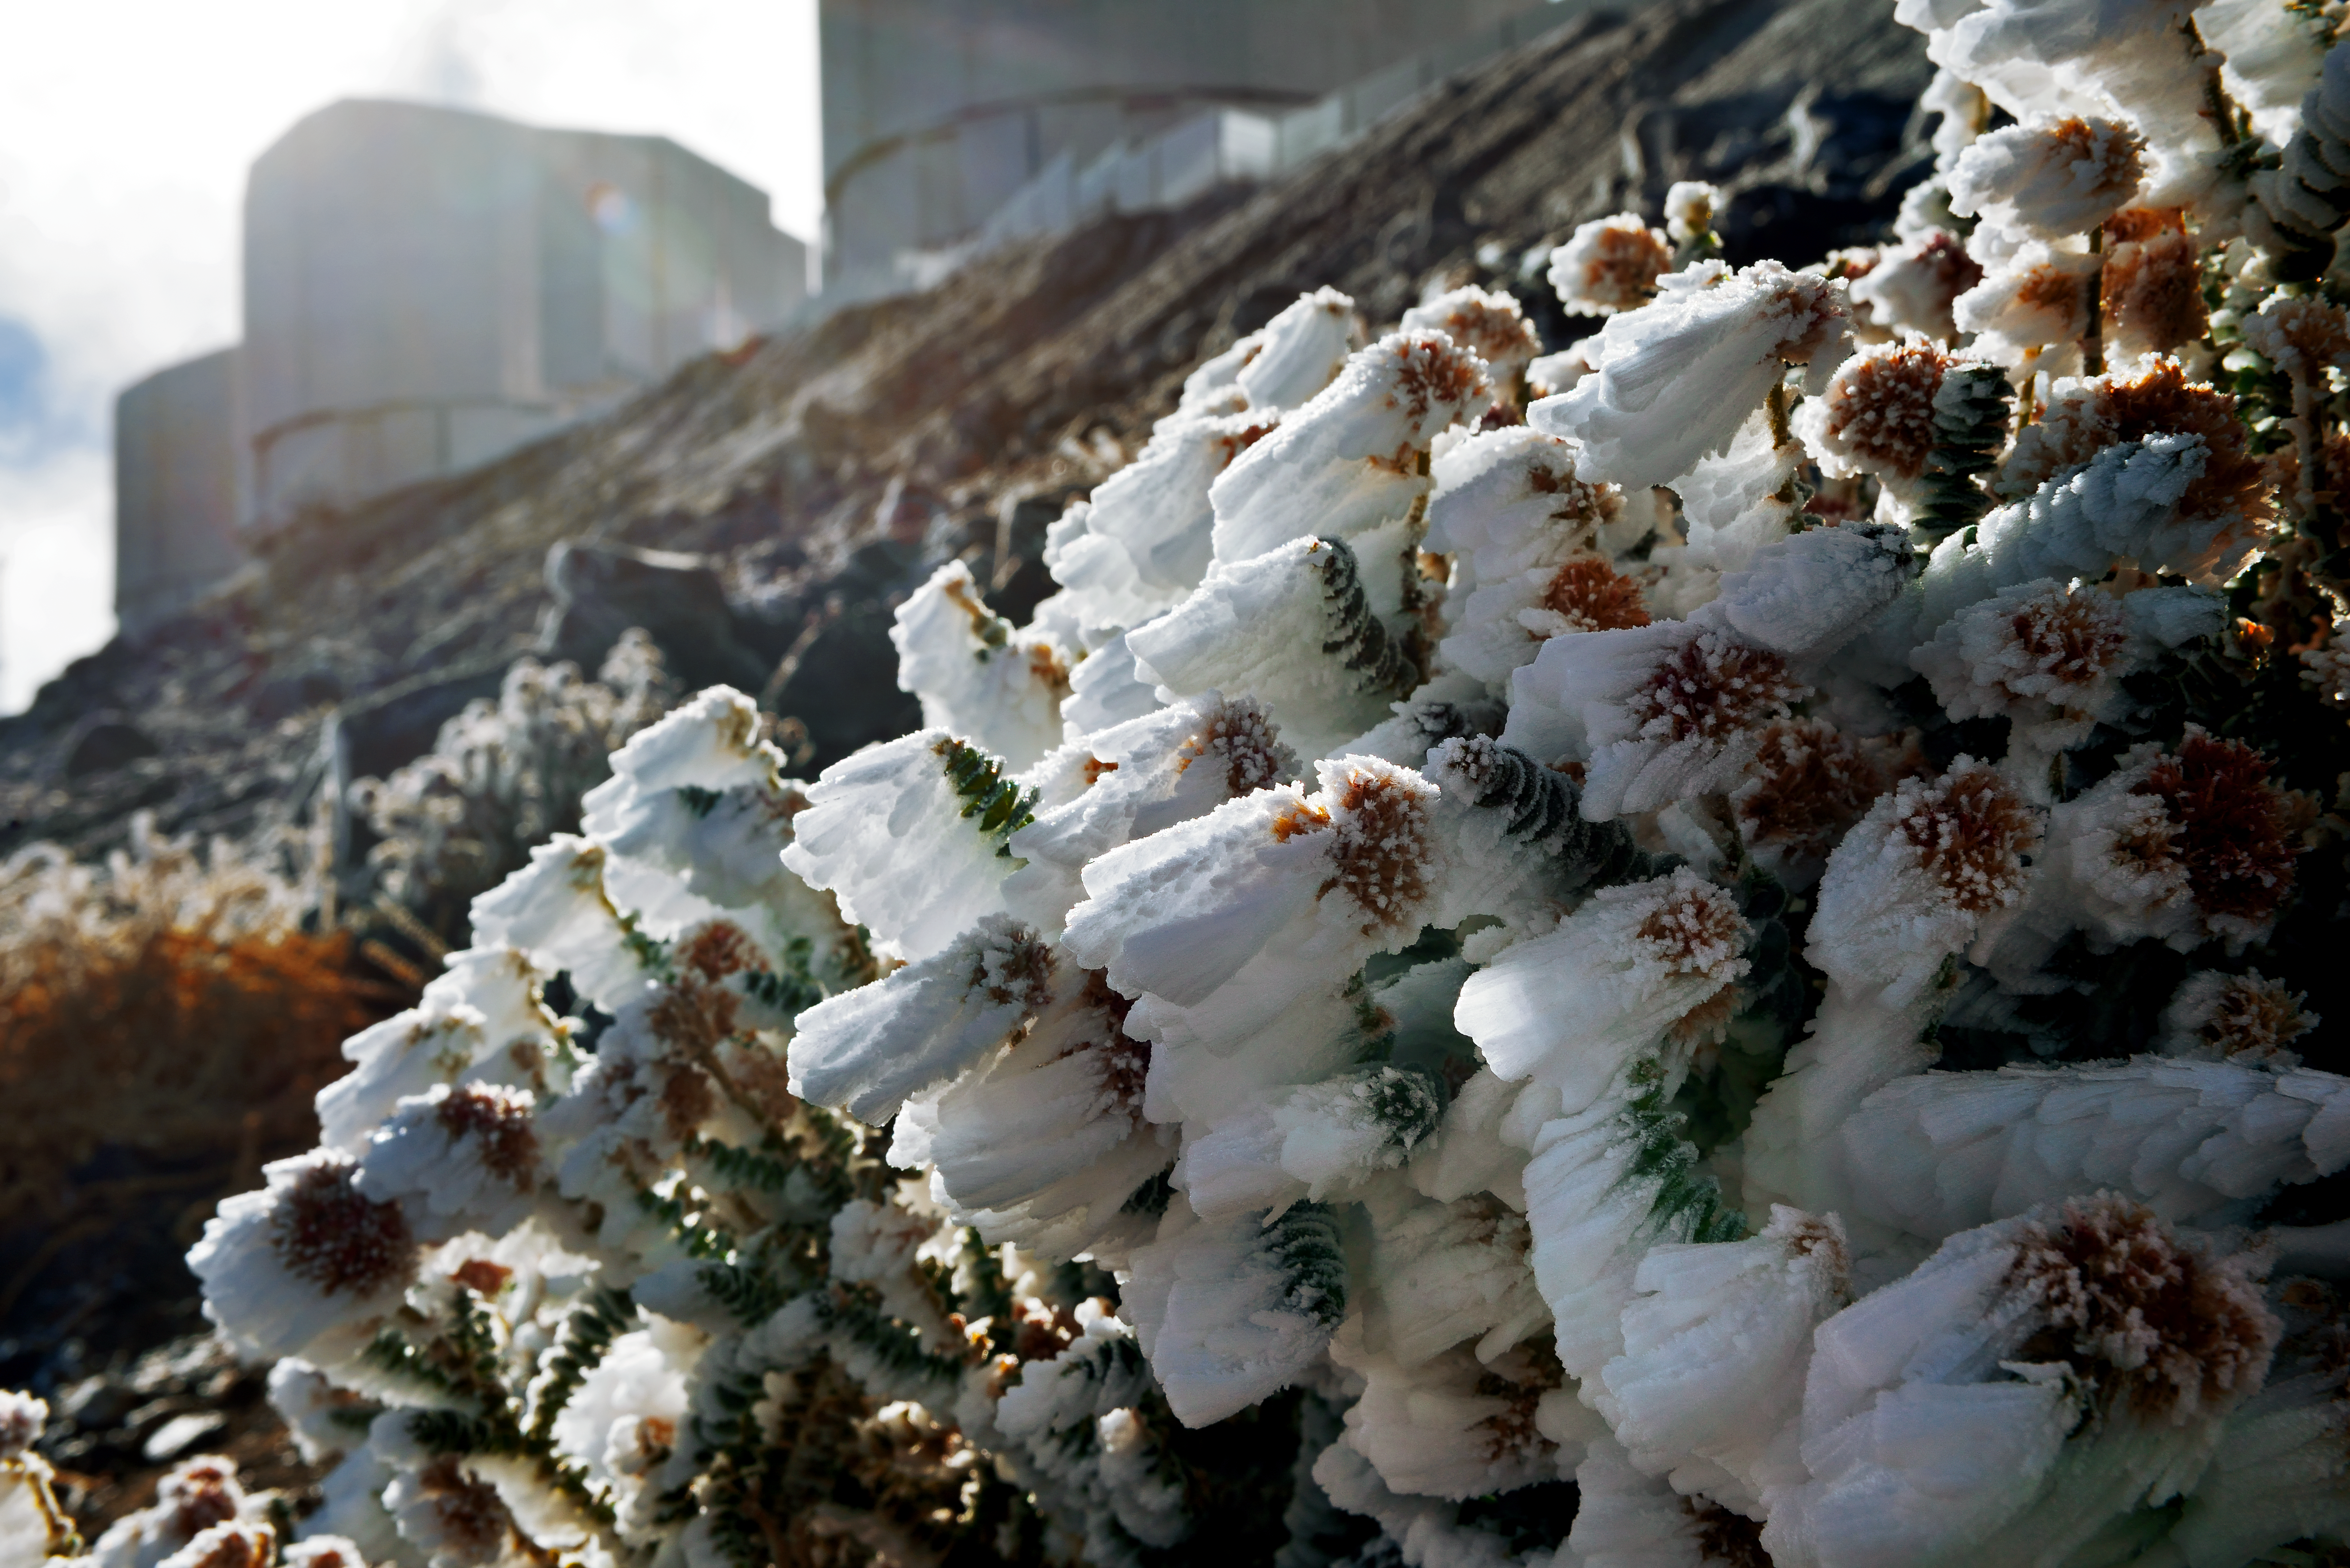

Frozen plants

Even though the Atacama Desert is one of the driest places on Earth, one can find life here. And sometimes, after a cold night, even ice.

Credit: ESO